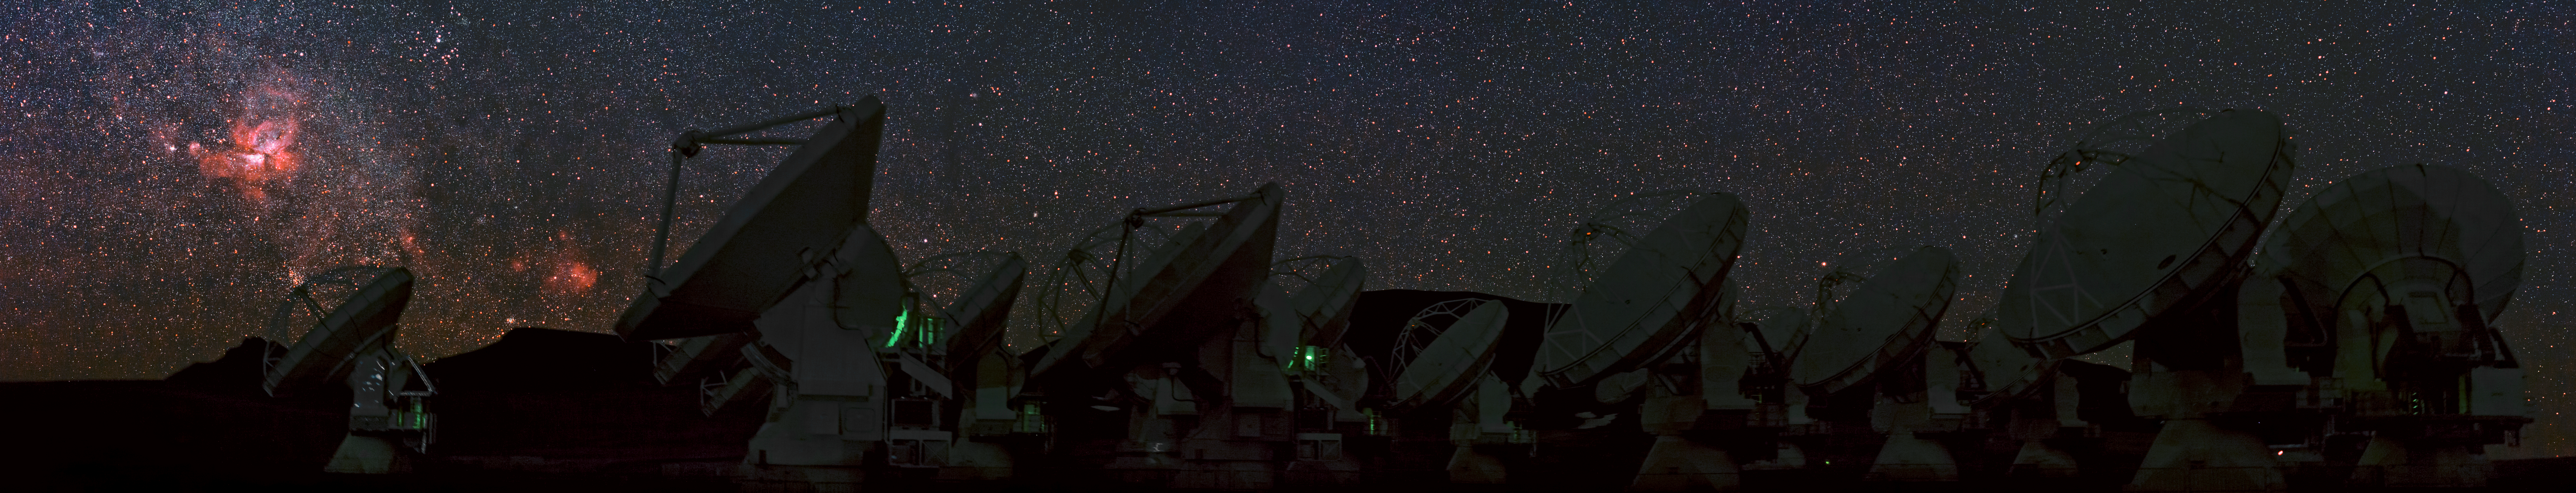

ALMA panoramic view with Carina Nebula

ESO Photo Ambassador, Babak Tafreshi captured this panoramic view of the antennas of the Atacama Large Millimeter/submillimeter Array (ALMA) under the clear sky over the Chajnantor Plateau, in the Chilean Andes.

The rosy patch prominent at the left of the image is the Carina Nebula. It lies in the constellation of Carina (The Keel), about 7500 light-years from Earth. This cloud of glowing gas and dust is the one of brightest nebulae in the sky and contains several of the brightest and most massive stars known in the Milky Way, such as Eta Carinae. For some beautiful recent images of the Carina Nebula from ESO, see eso1208, eso1145, and eso1031.

ALMA, an international astronomy facility, is a partnership of Europe, North America and East Asia in cooperation with the Republic of Chile. ALMA construction and operations are led on behalf of Europe by ESO, on behalf of North America by the National Radio Astronomy Observatory (NRAO), and on behalf of East Asia by the National Astronomical Observatory of Japan (NAOJ). The Joint ALMA Observatory (JAO) provides the unified leadership and management of the construction, commissioning and operation of ALMA.

Credit: ESO/B. Tafreshi (twanight.org)